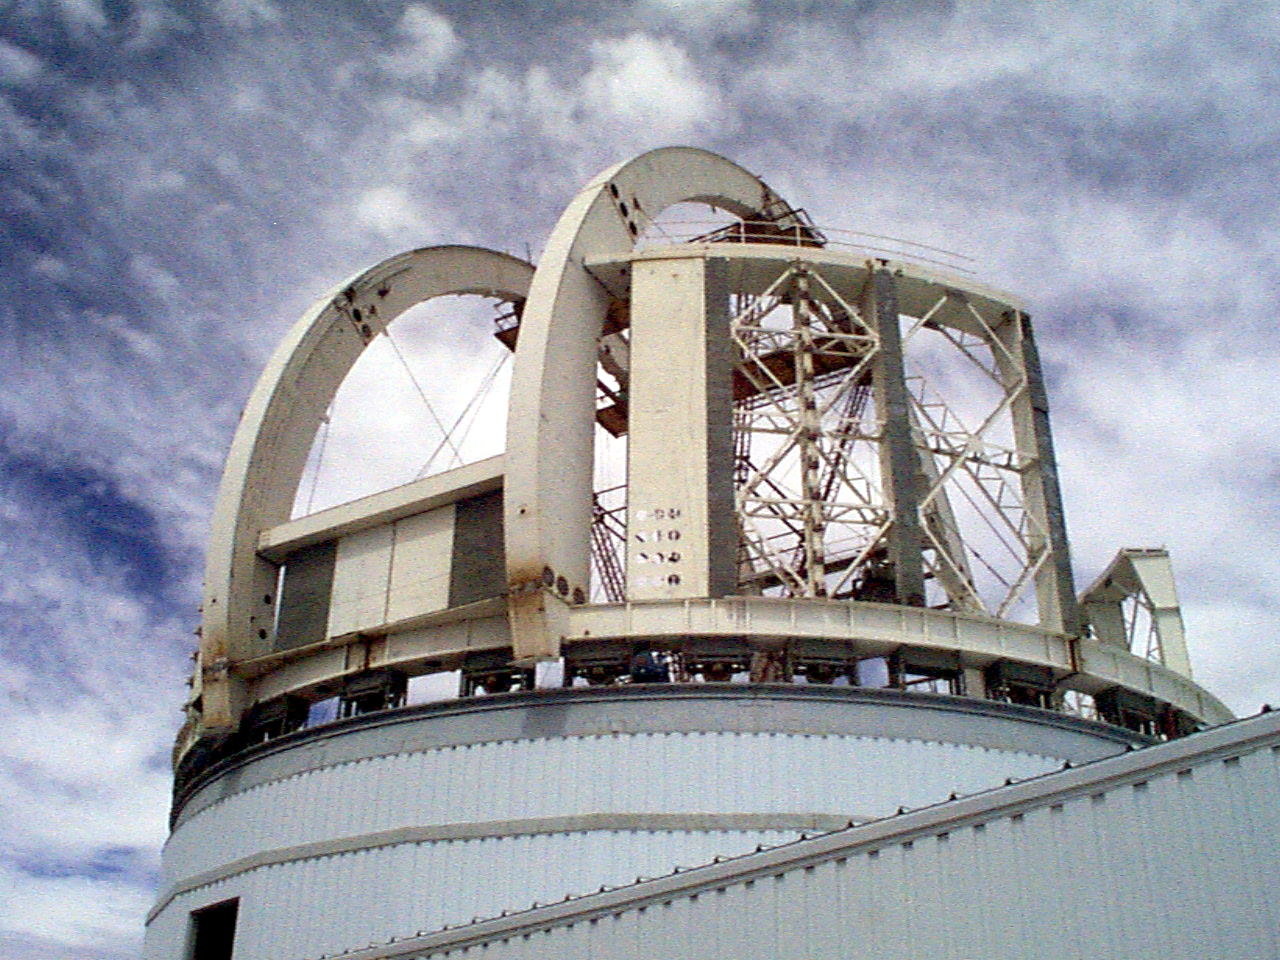

Gemini South, Chile

Installation of the ventilation gates on the enclosure for the Gemini South 8-meter telescope in Chile on March 26th 1998.

Credit: NOIRLab/NSF/AURA